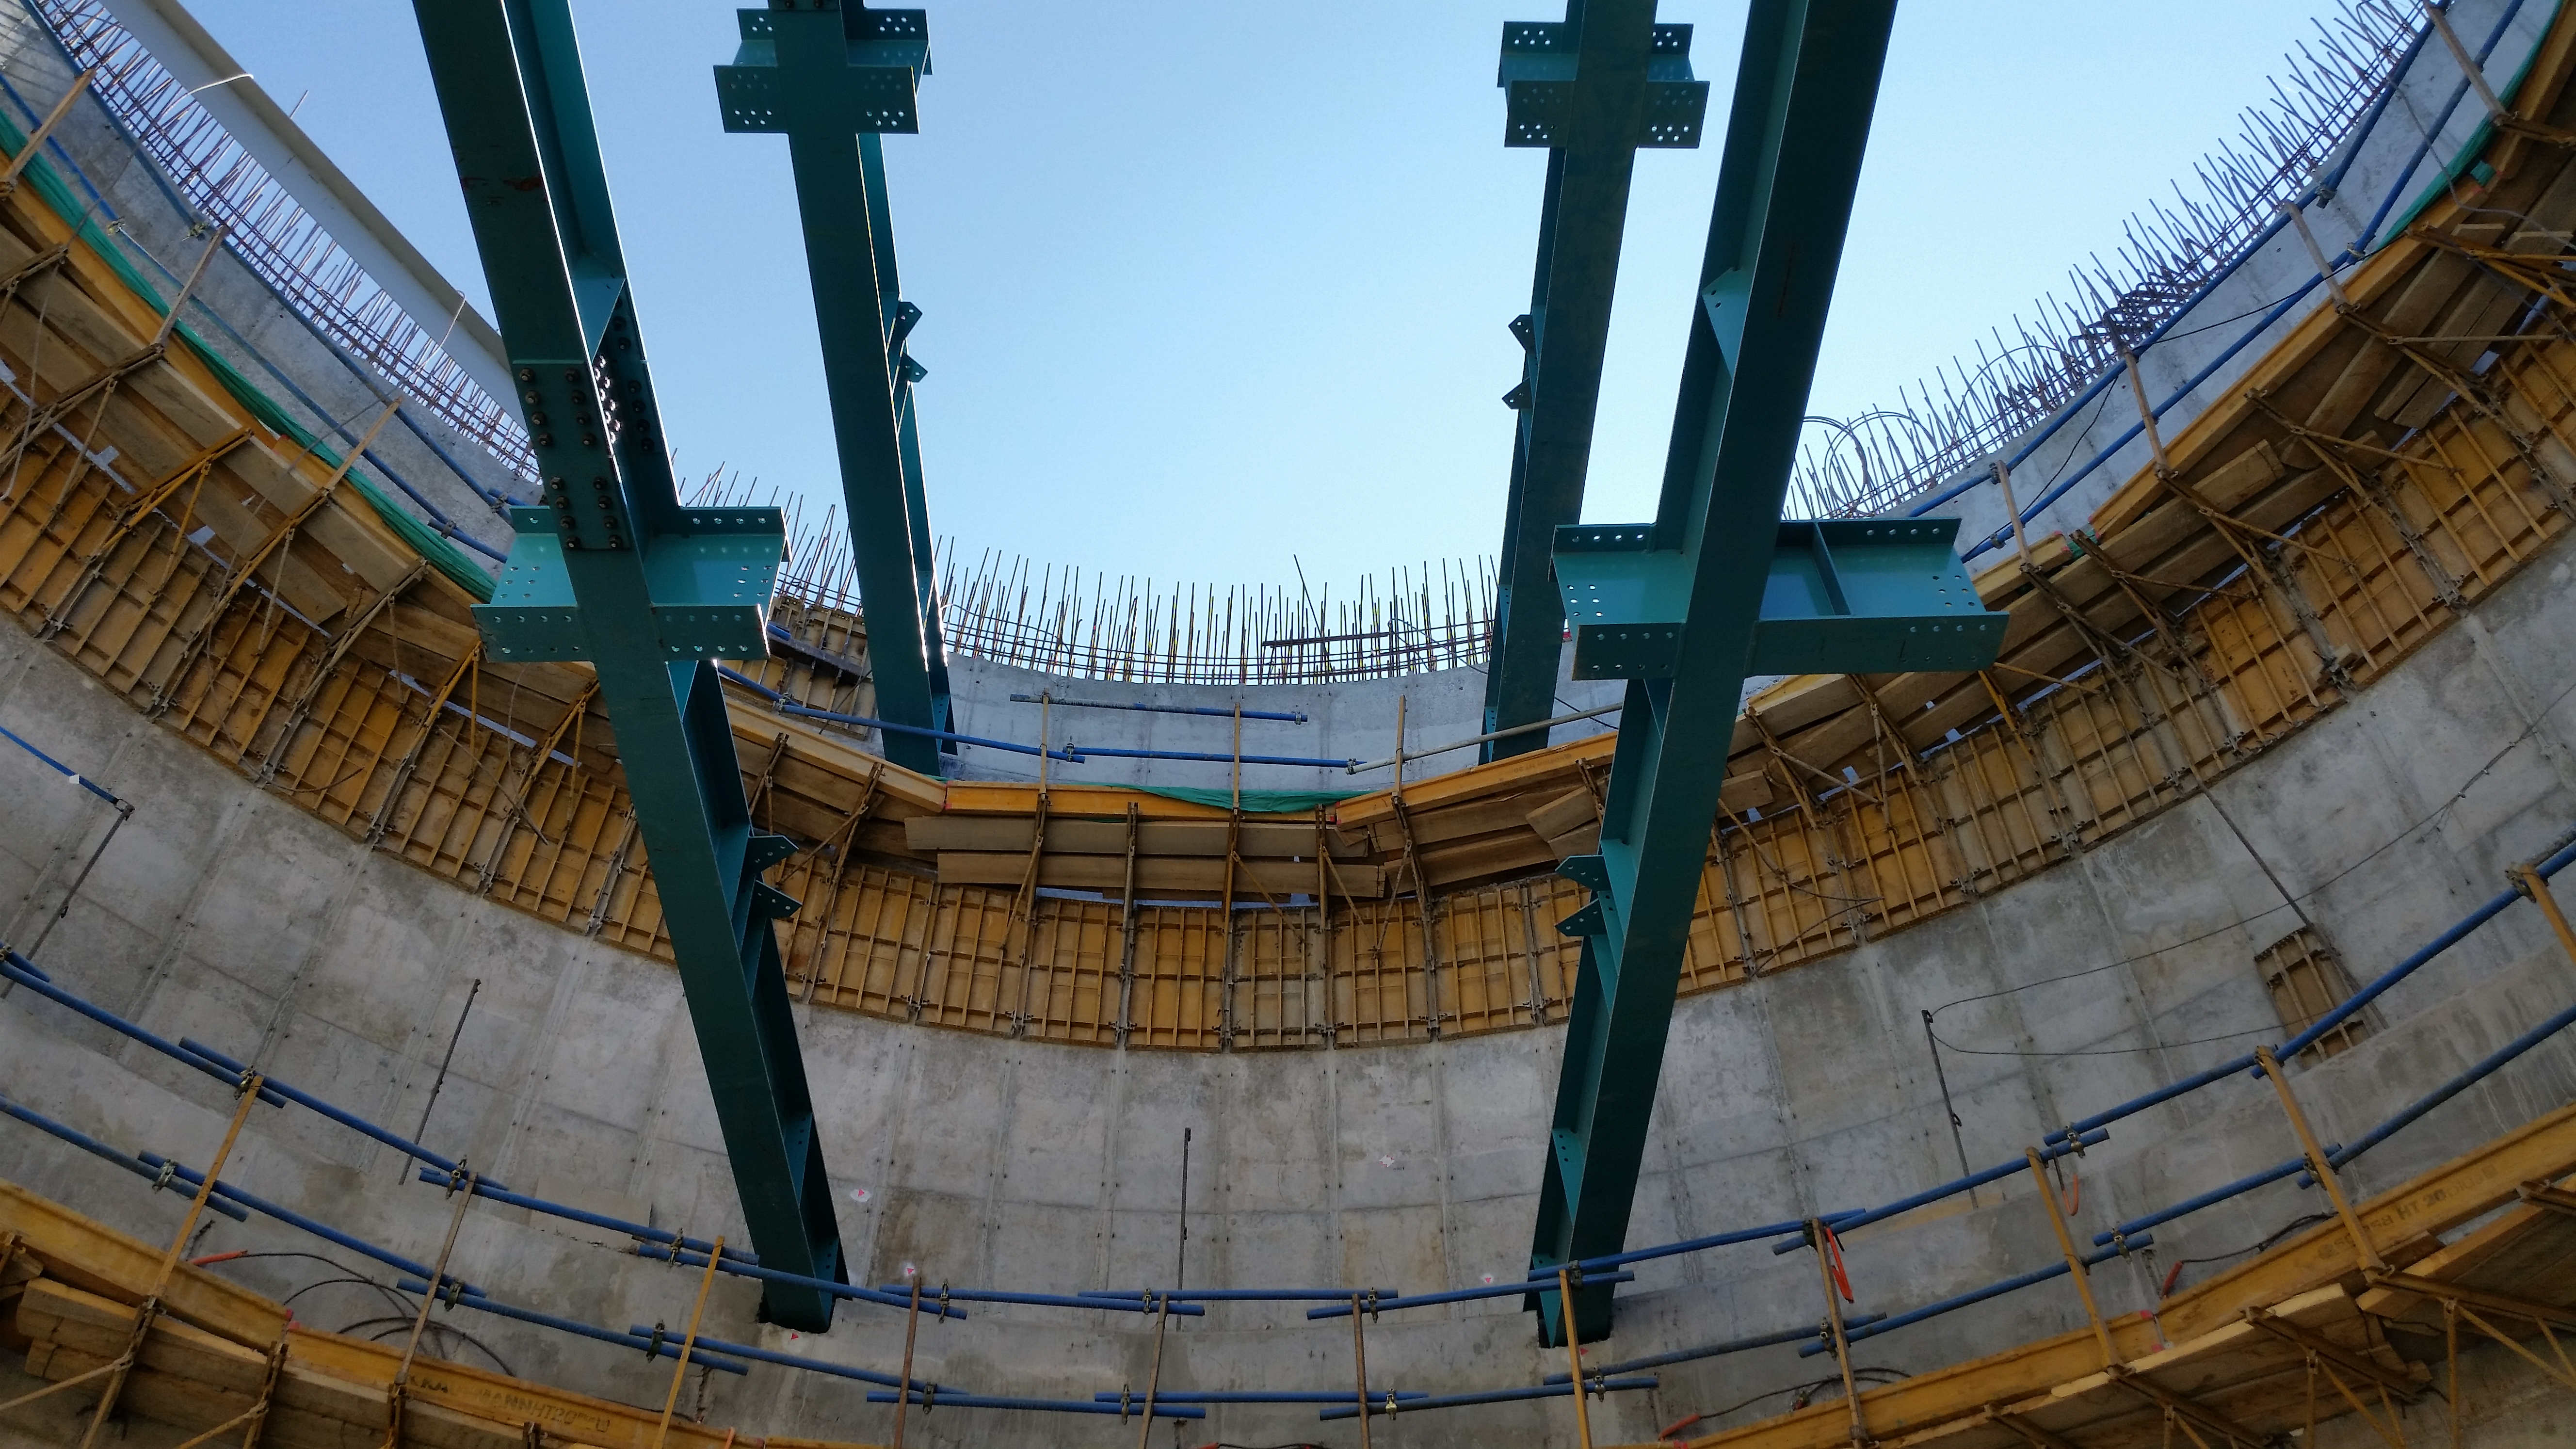

Main beams inside the pier.

Main beams inside the pier.

Credit: Rubin Observatory/NSF/AURA